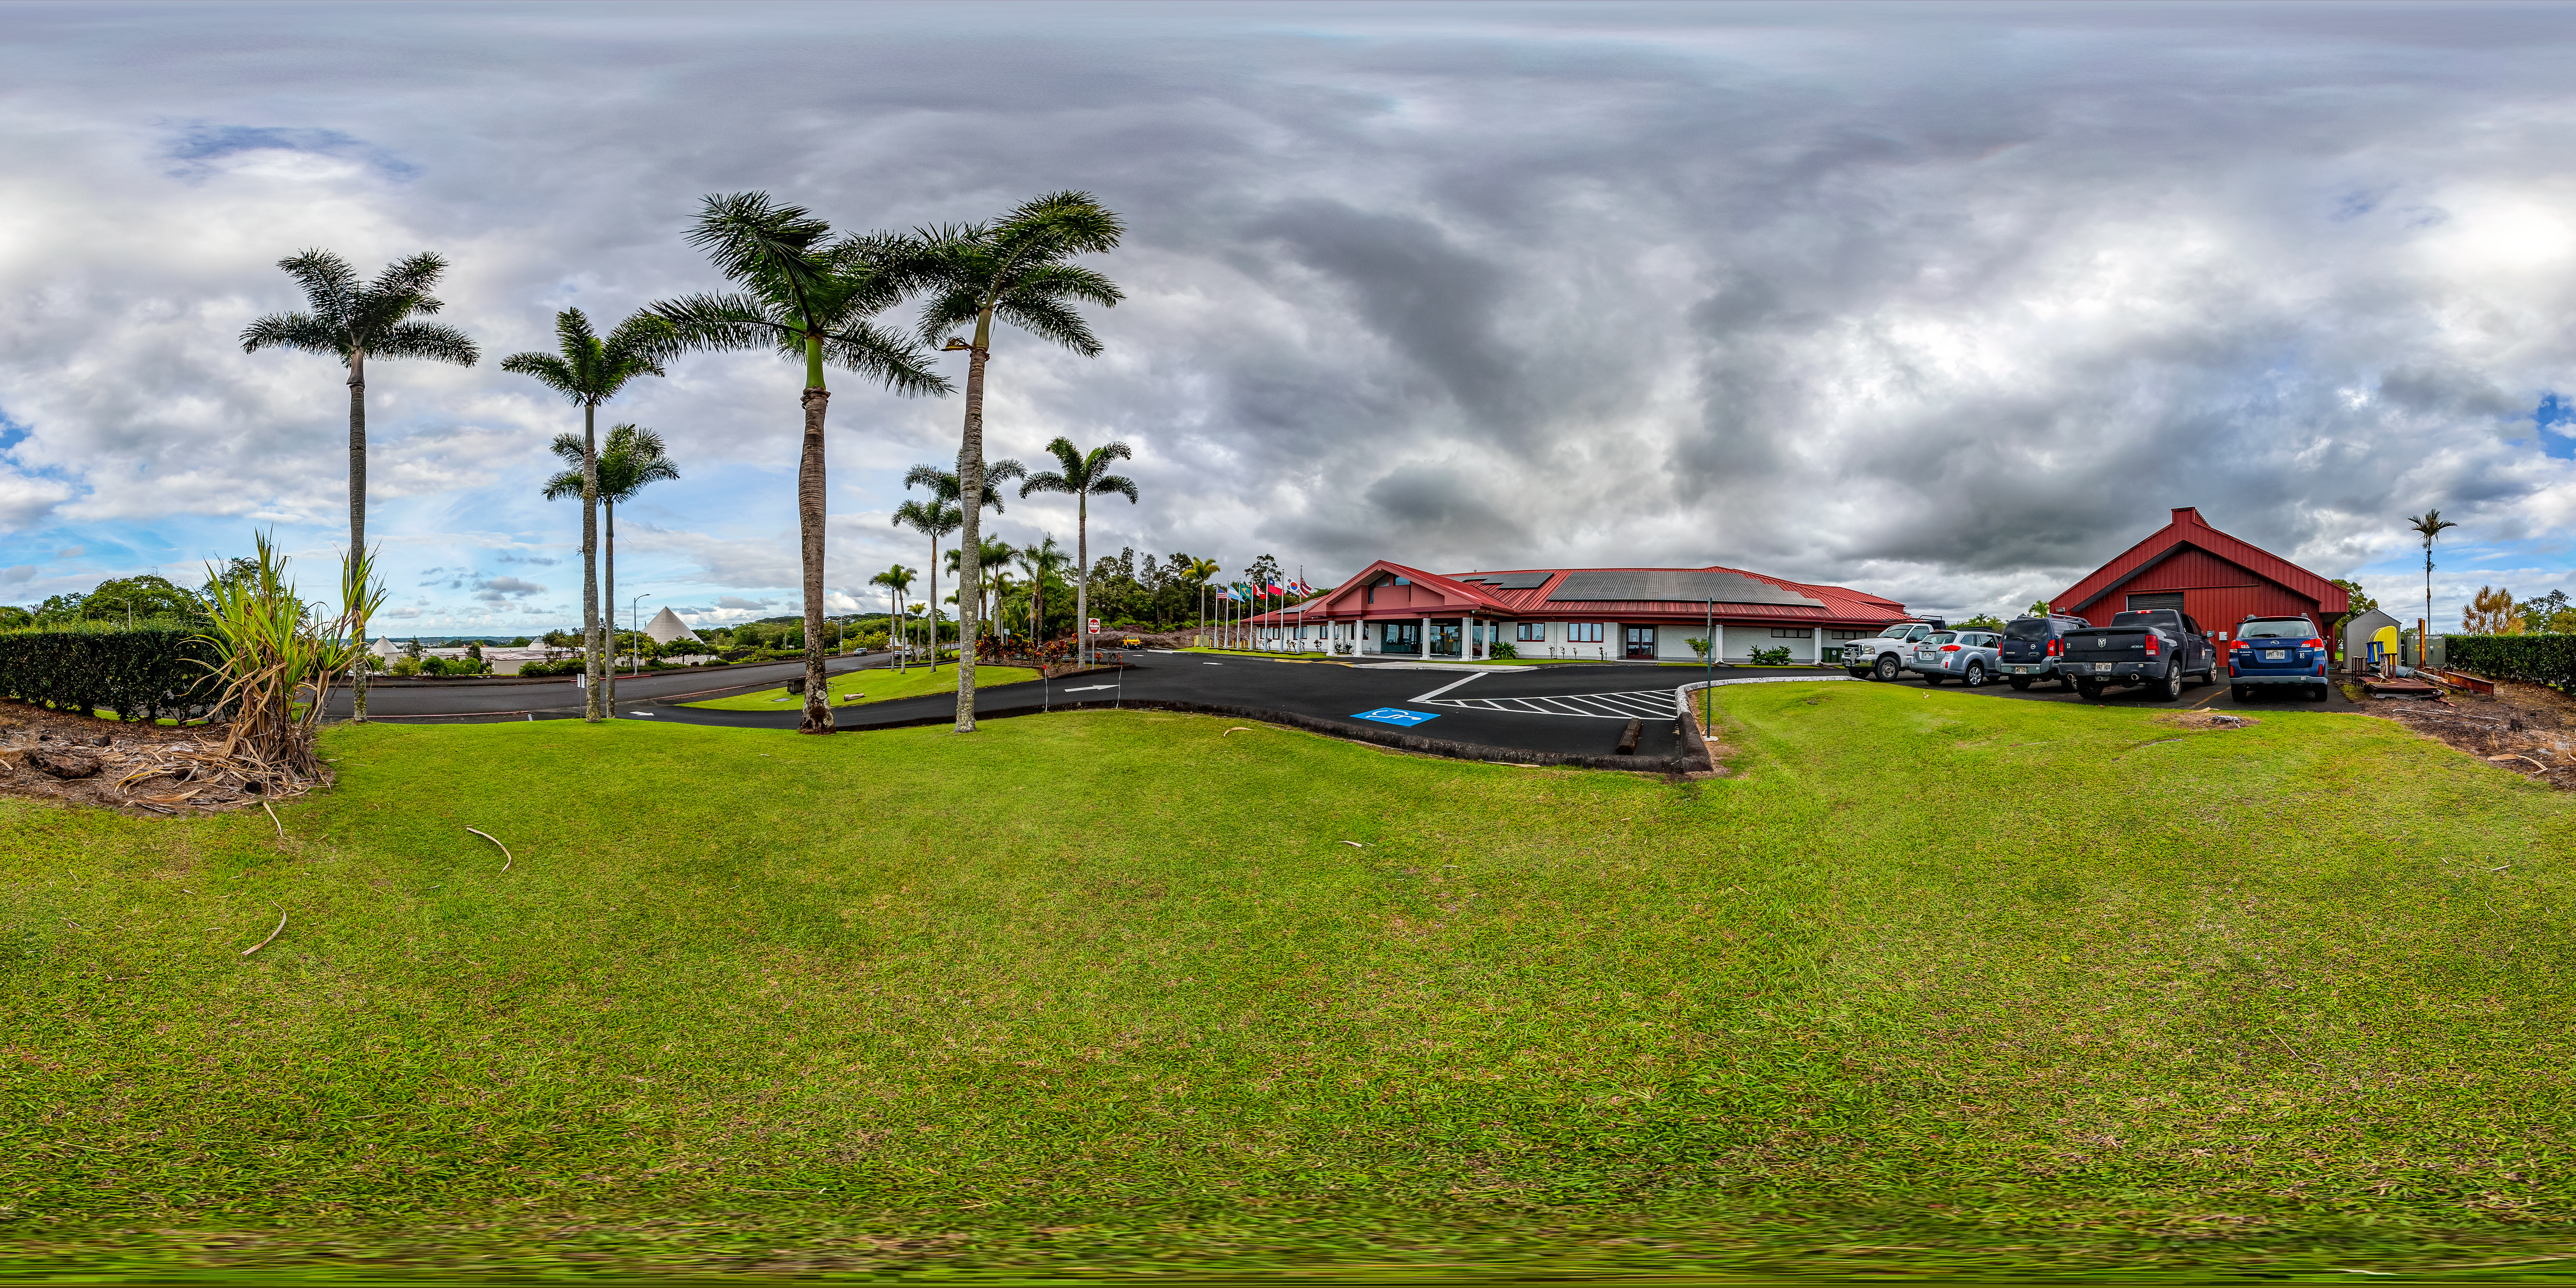

Gemini North Hilo Base Facility

The Gemini North Hilo Base Facility in Hawaiʻi.

Credit: International Gemini Observatory/NOIRLab/NSF/AURA/T. Matsopoulos